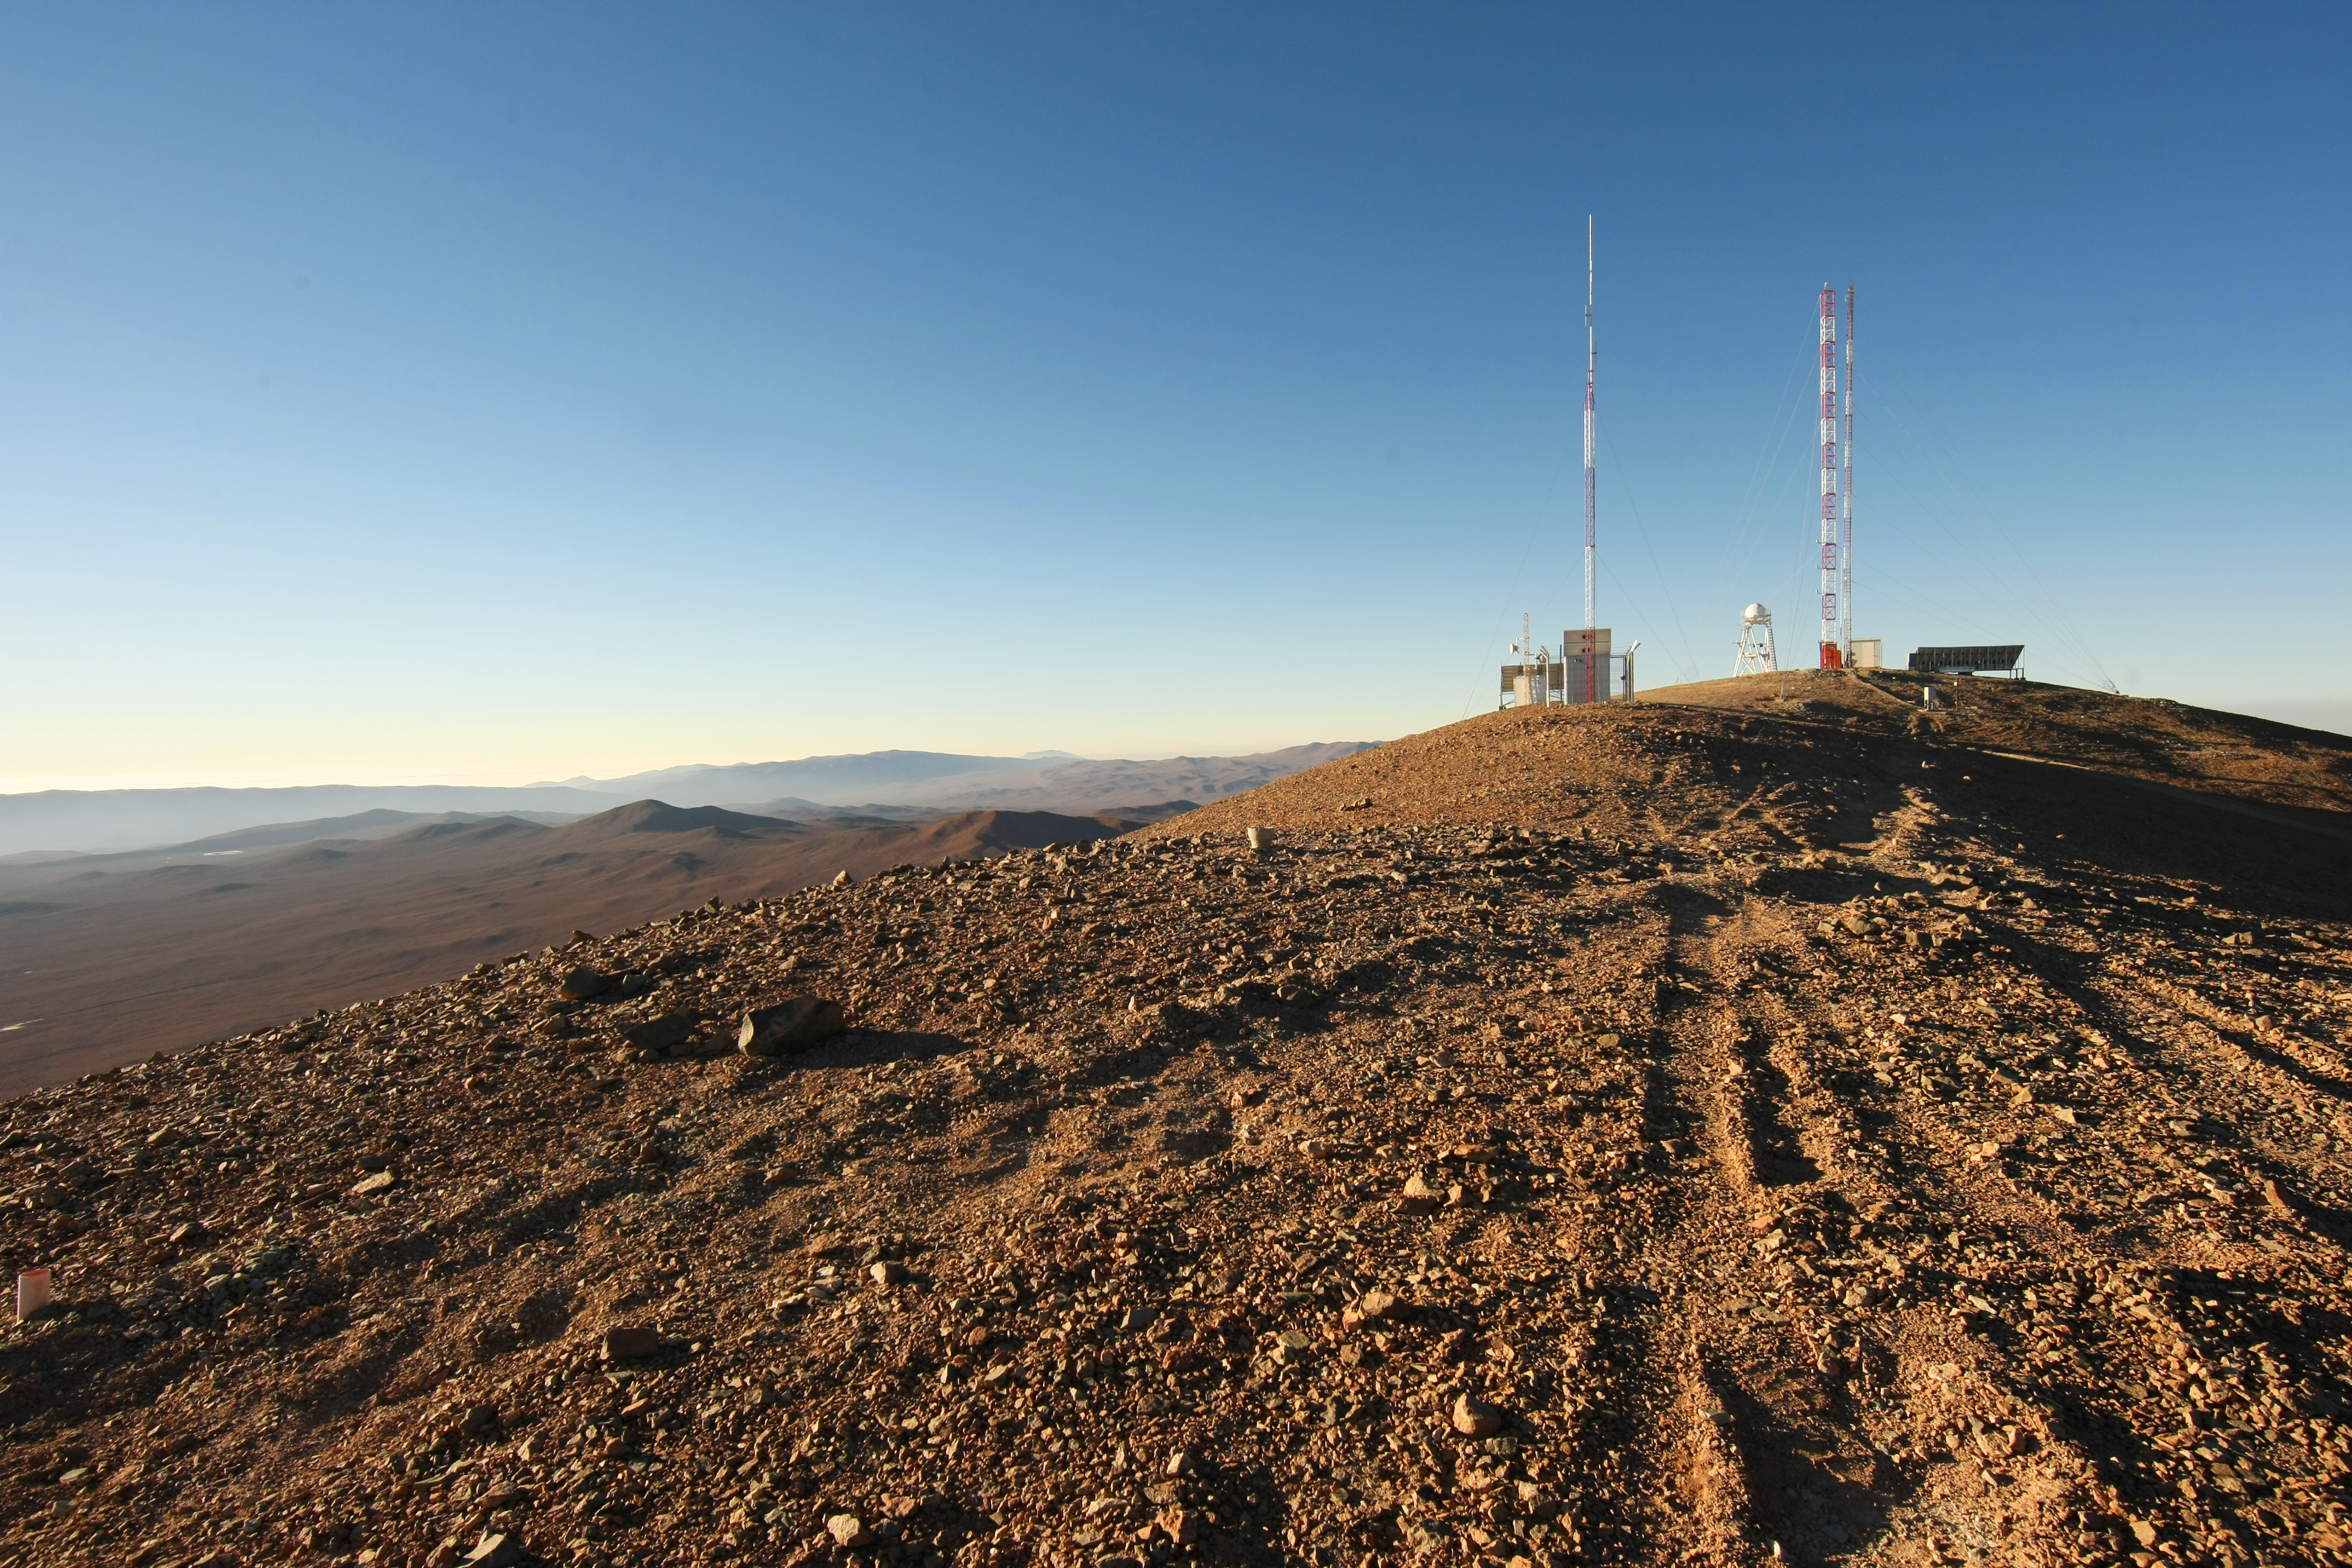

Site testing at Cerro Armazones

On 26 April 2010, the ESO Council selected Cerro Armazones as the site for the planned 40-metre-class European Extremely Large Telescope. Cerro Armazones is an isolated mountain at 3046 metres altitude in the central part of Chile's Atacama Desert, some 130 kilometres south of the town of Antofagasta and about 20 kilometres away from Cerro Paranal, home of ESO’s Very Large Telescope. The above photo shows site-testing equipment on top of Cerro Armazones.

Credit: ESO